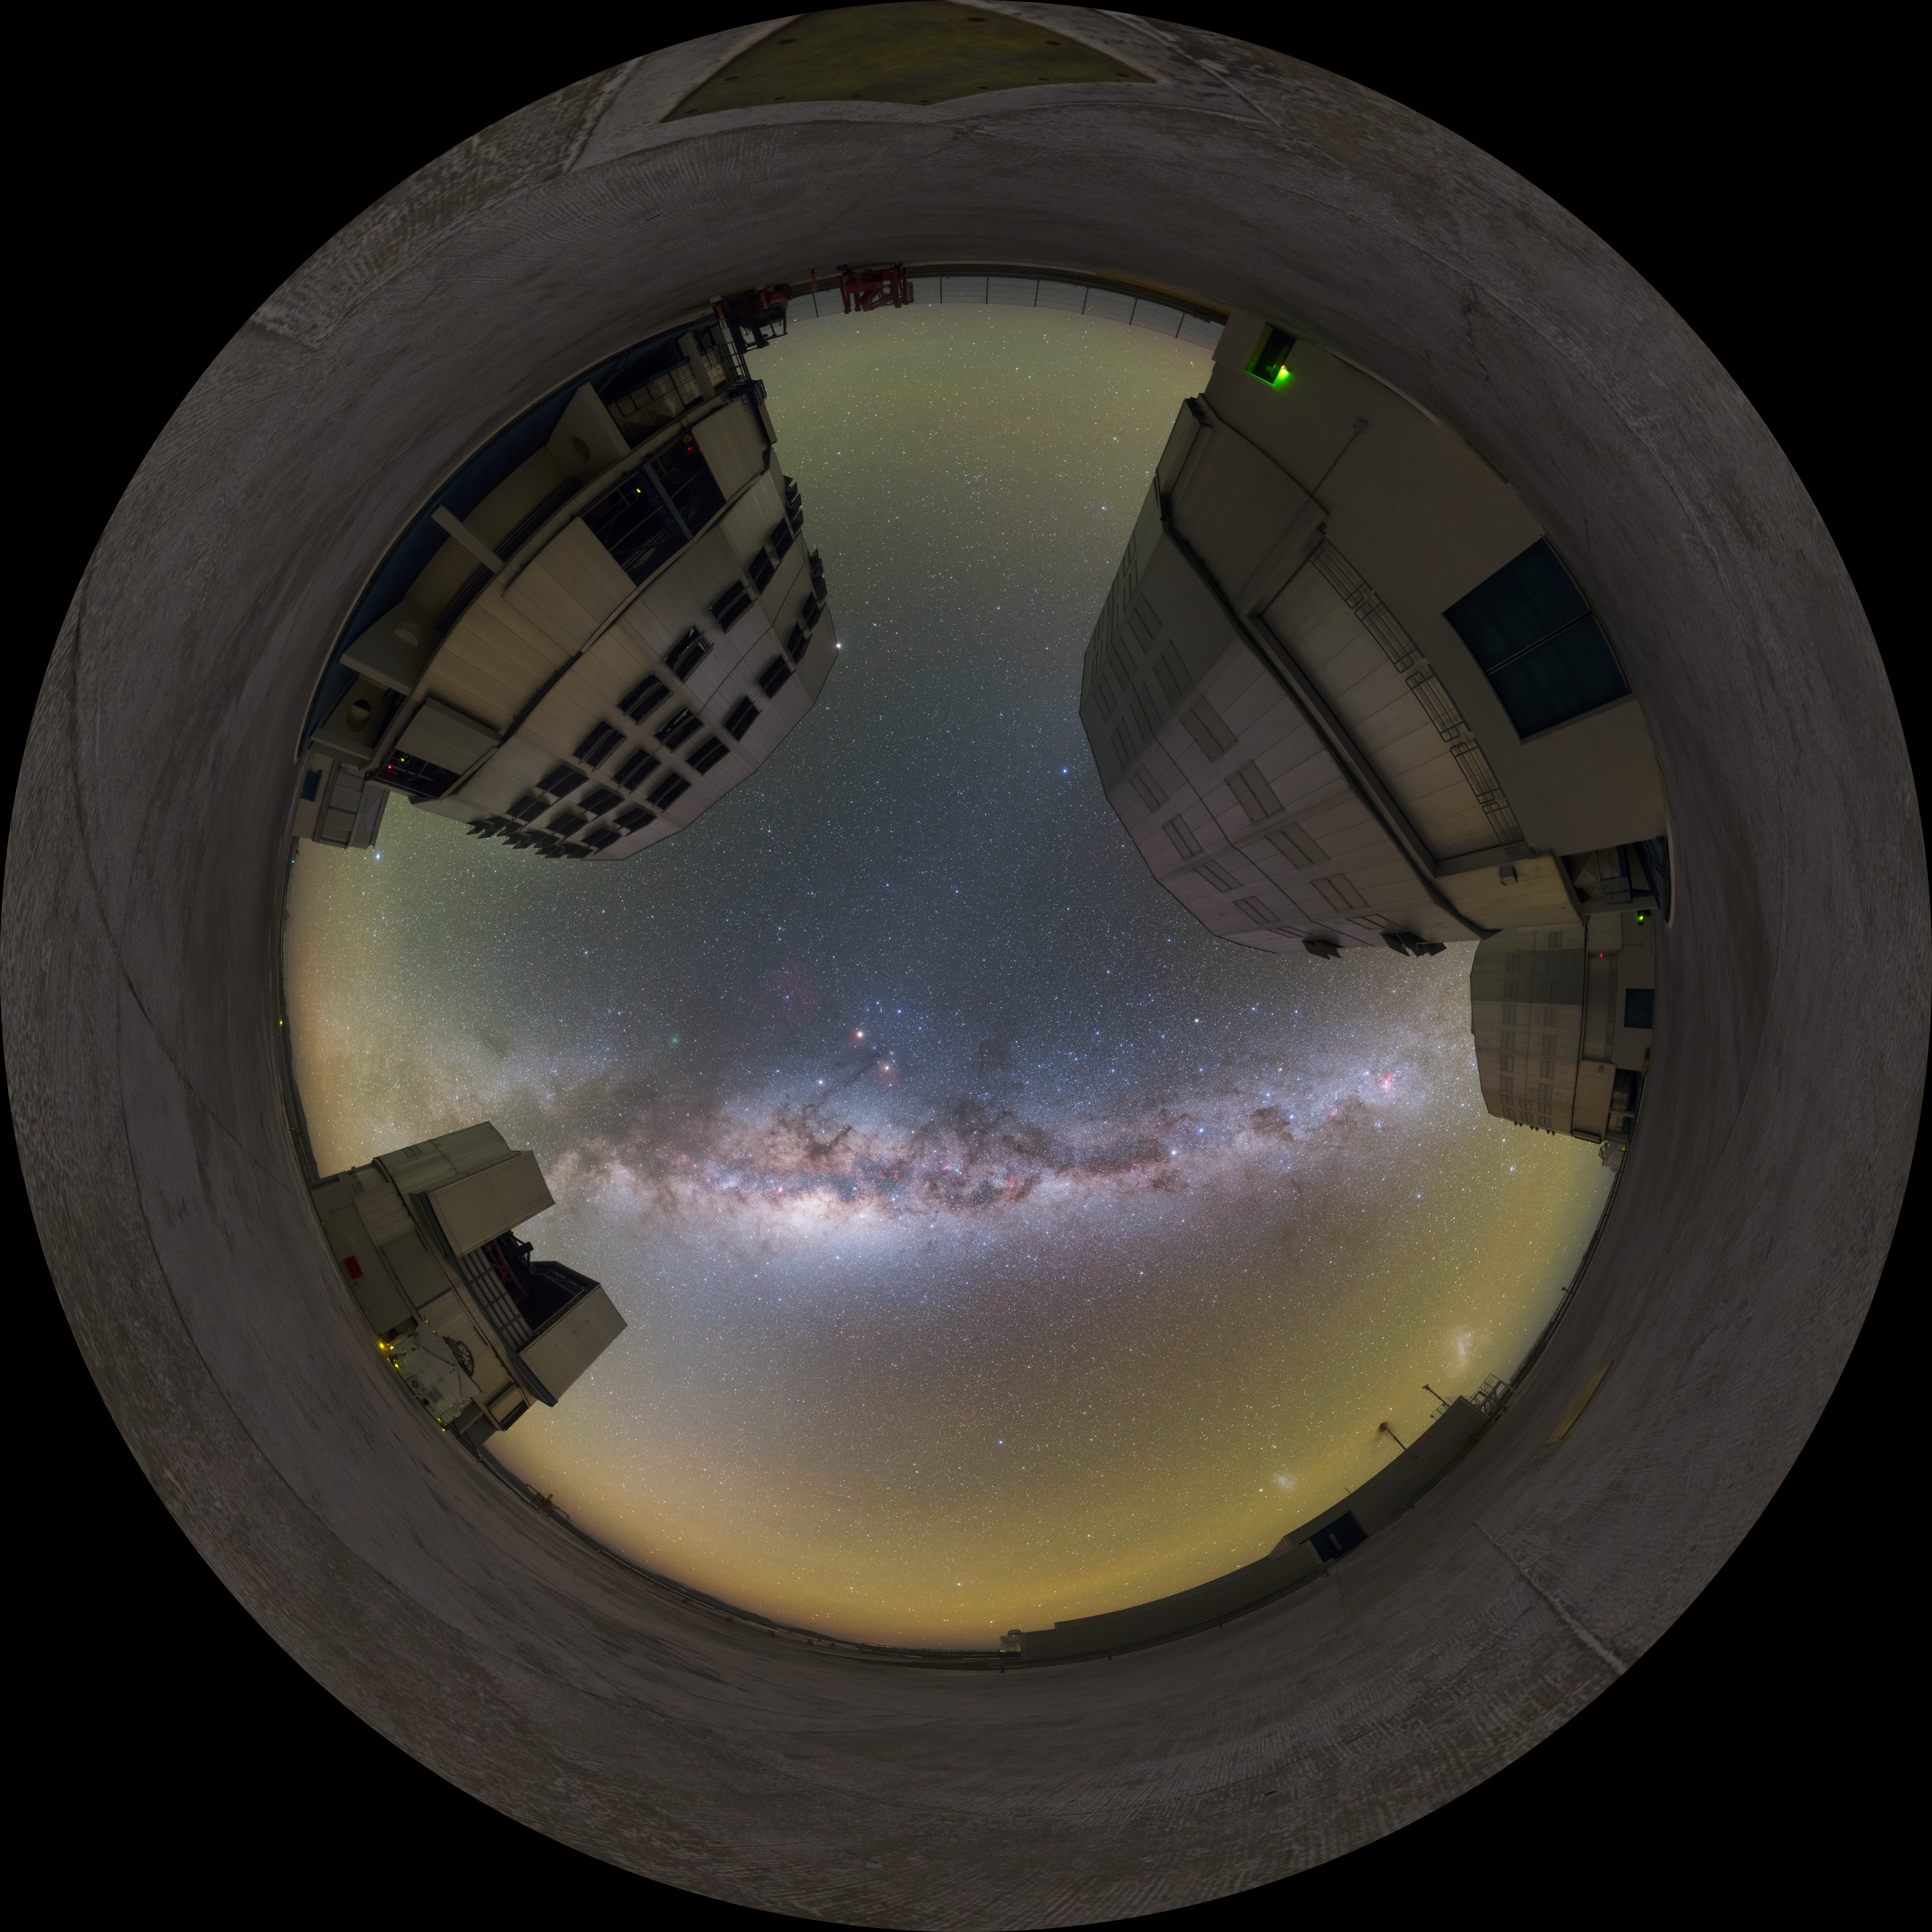

Paranal bow — fisheye

The four huge Unit Telescopes (UTs) at ESO's Paranal Observatory in Chile are among the most advanced in the world. The perfect backdrop is provided by a view on the galaxy in which we live — the Milky Way.

Credit: P. Horálek/ESO